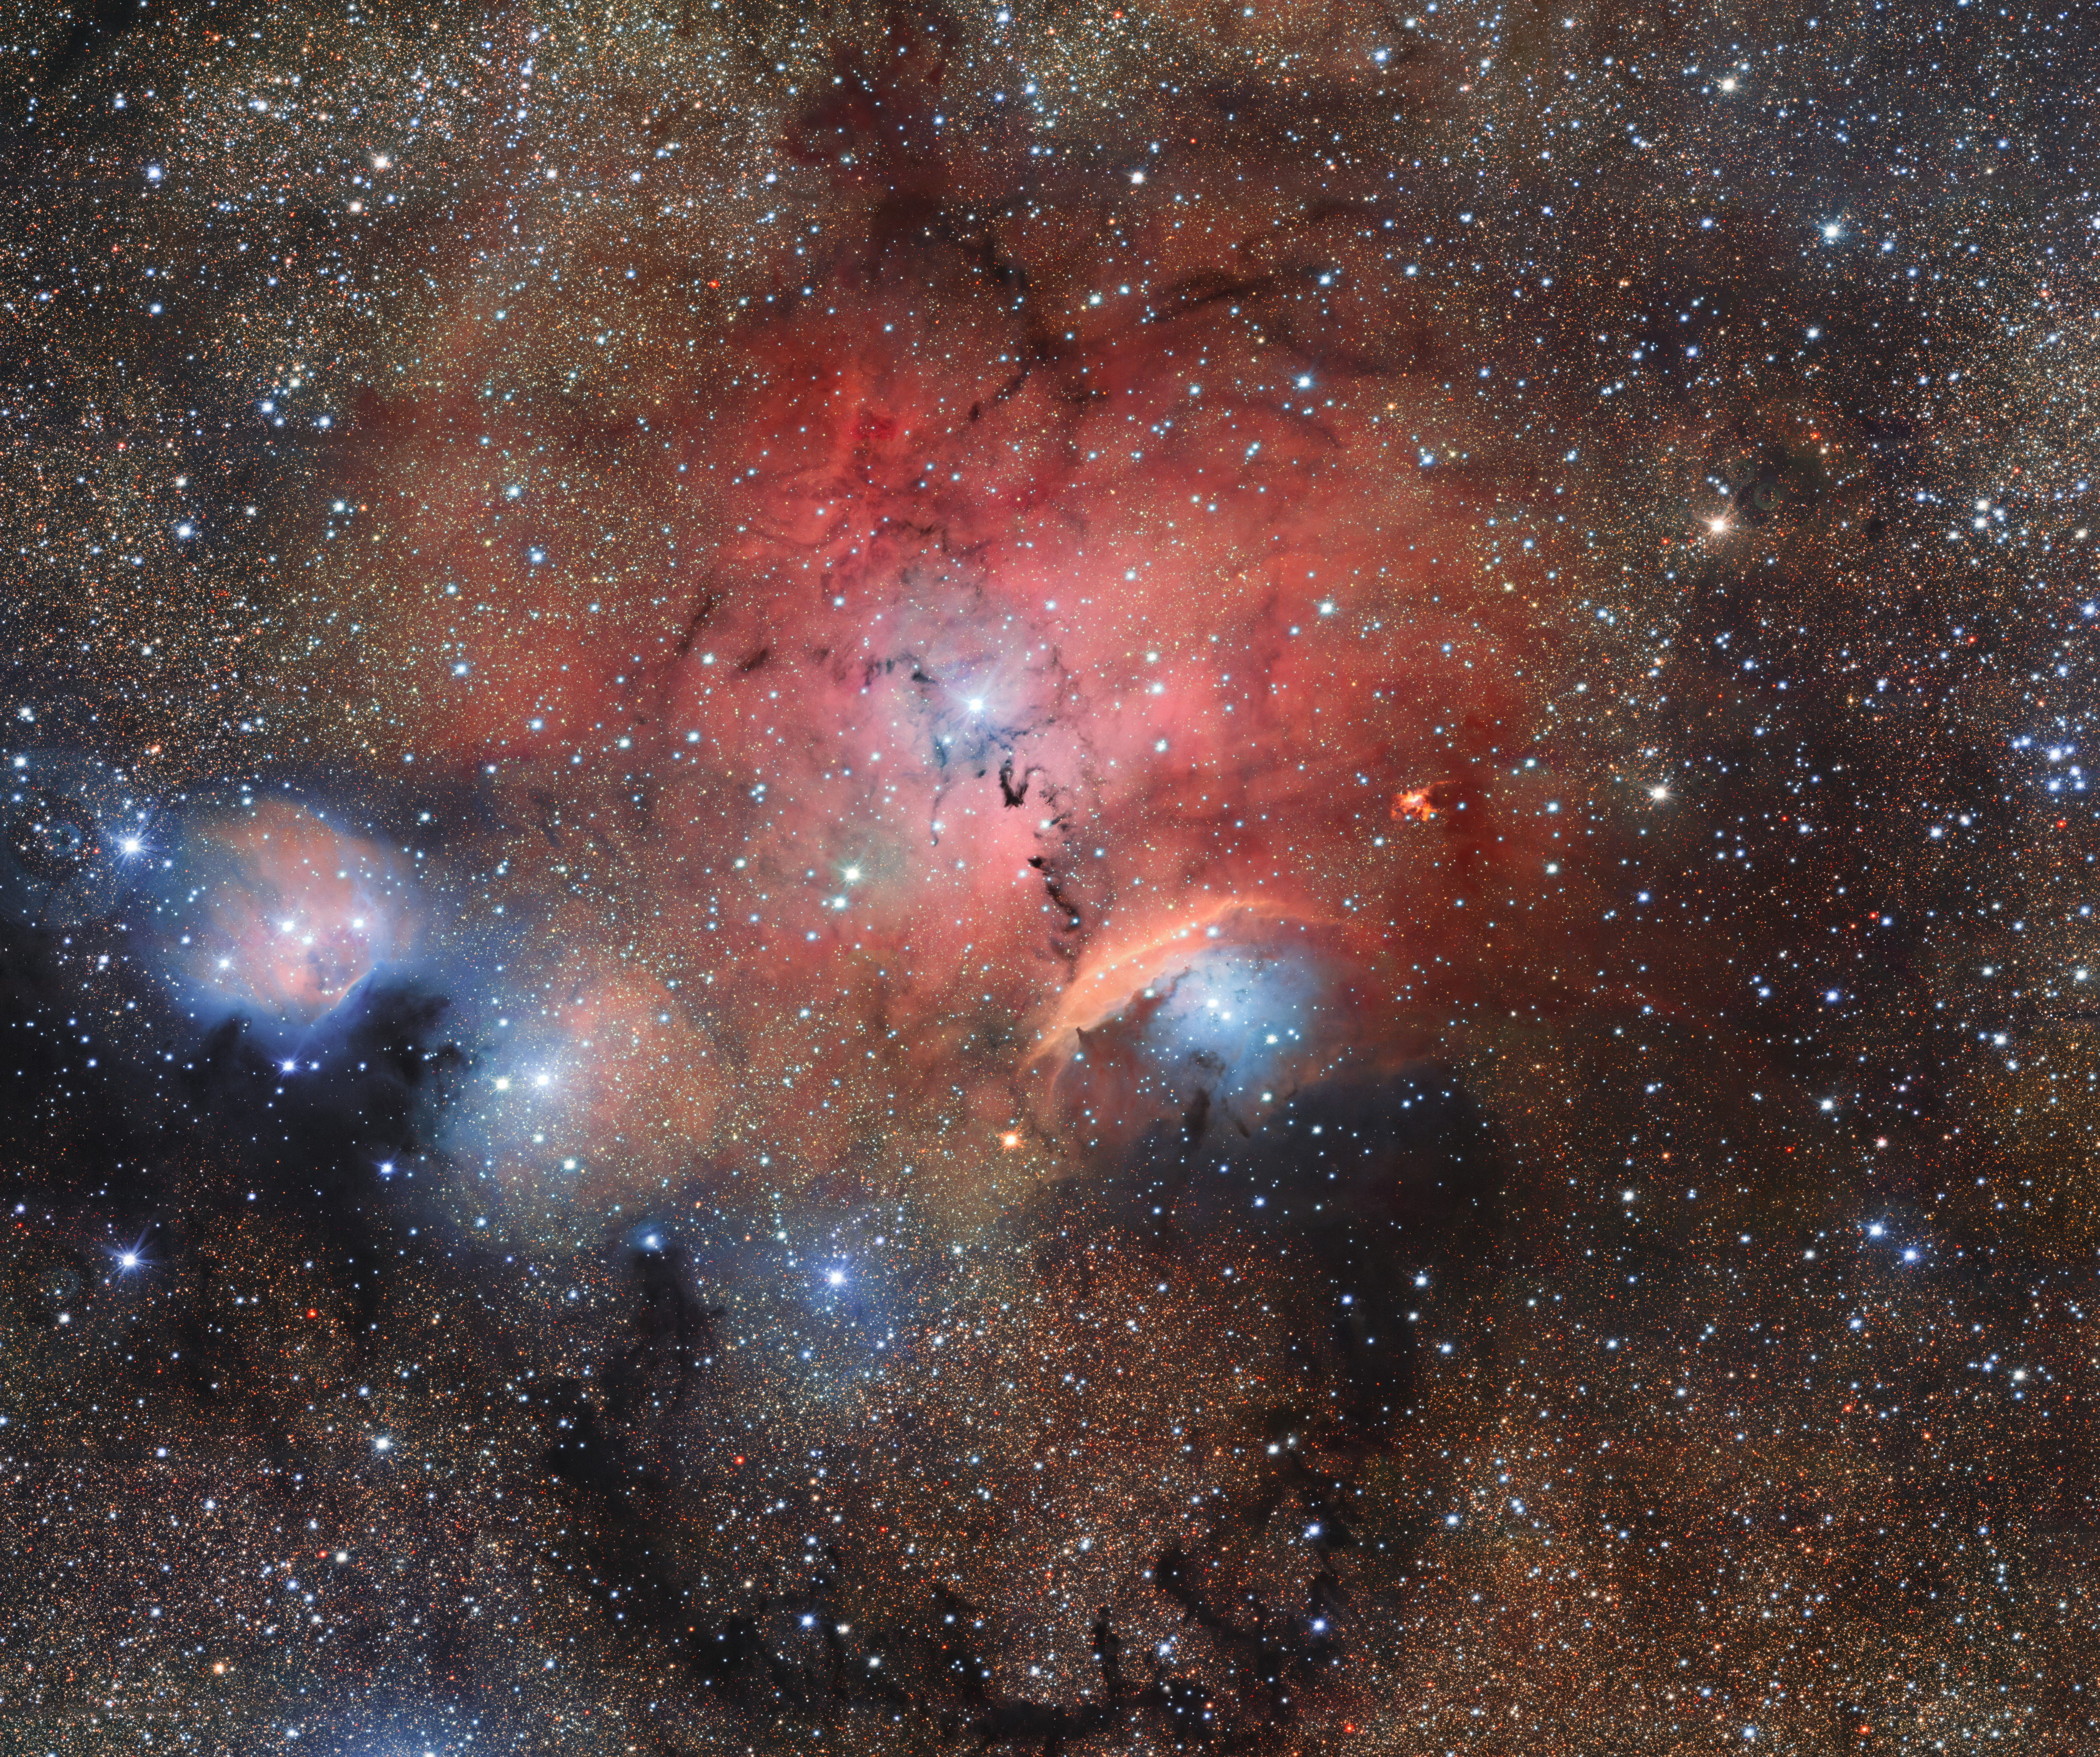

Stellar Nursery Blooms into View

The OmegaCAM imager on ESO’s VLT Survey Telescope has captured this glittering view of the stellar nursery called Sharpless 29. Many astronomical phenomena can be seen in this giant image, including cosmic dust and gas clouds that reflect, absorb, and re-emit the light of hot young stars within the nebula.

Credit: ESO